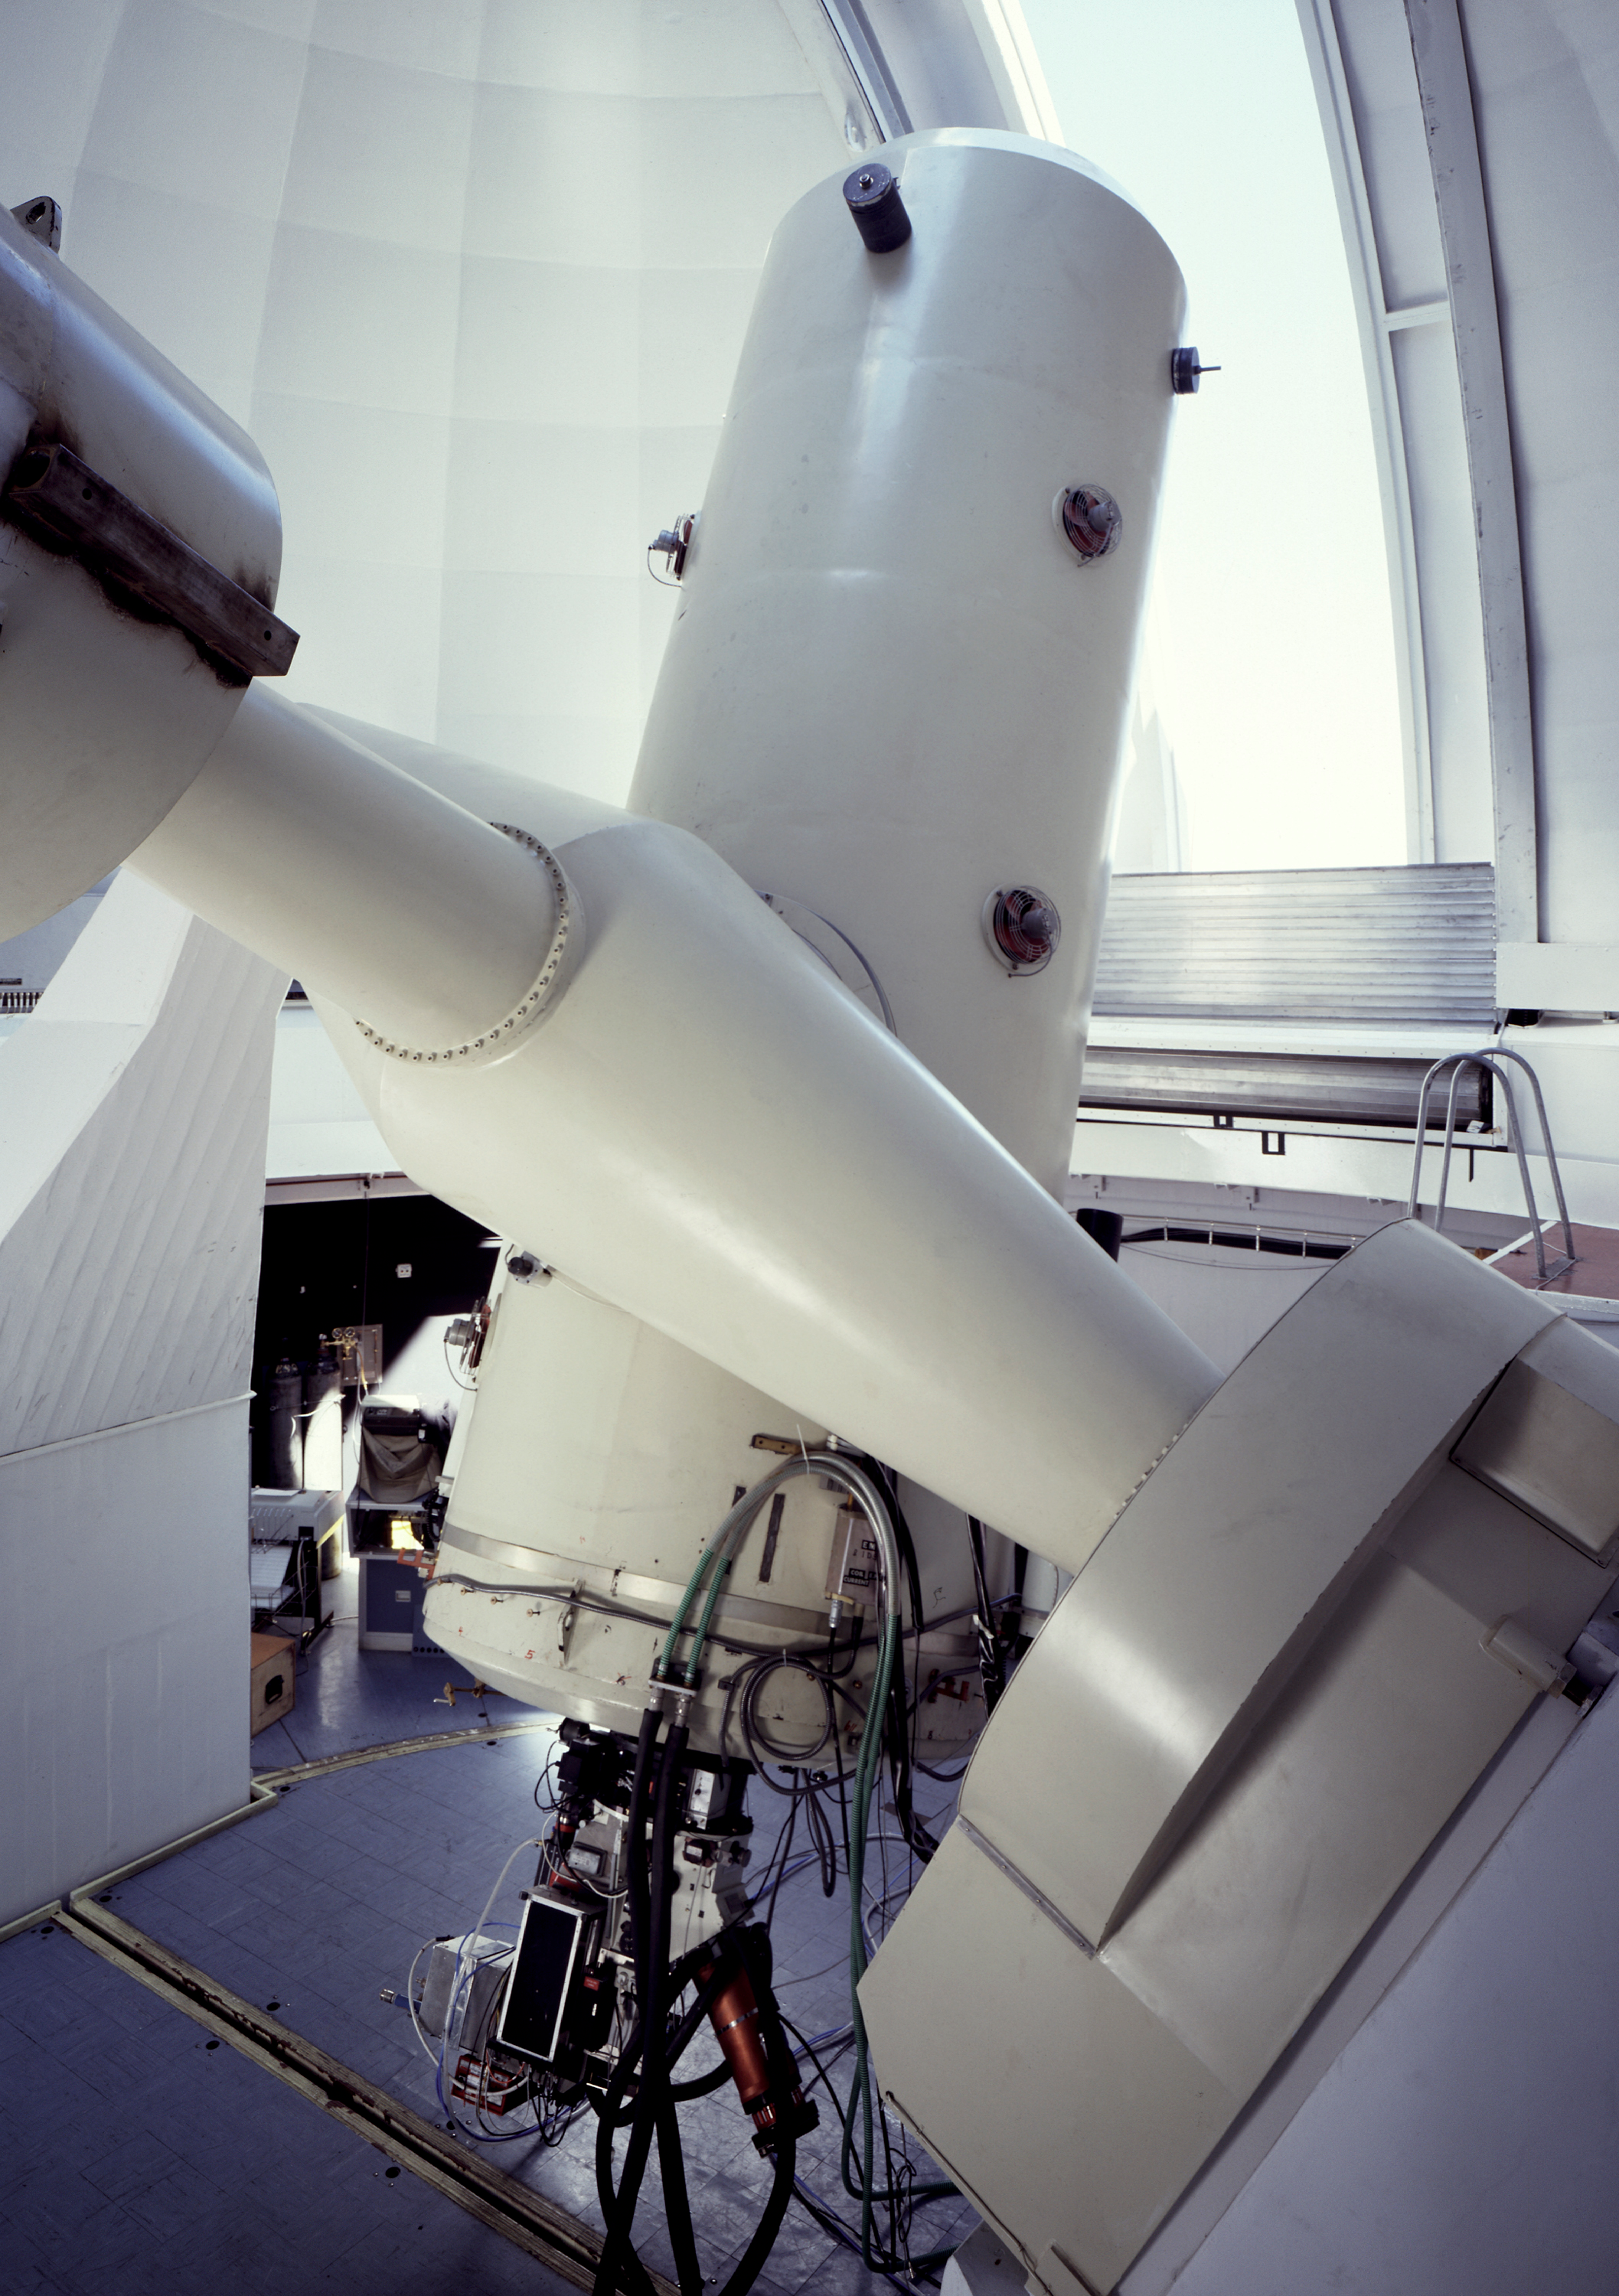

ESO 1.52-metre telescope

The ESO 1.52-metre telescope at La Silla.

Credit: ESO/C.Madsen